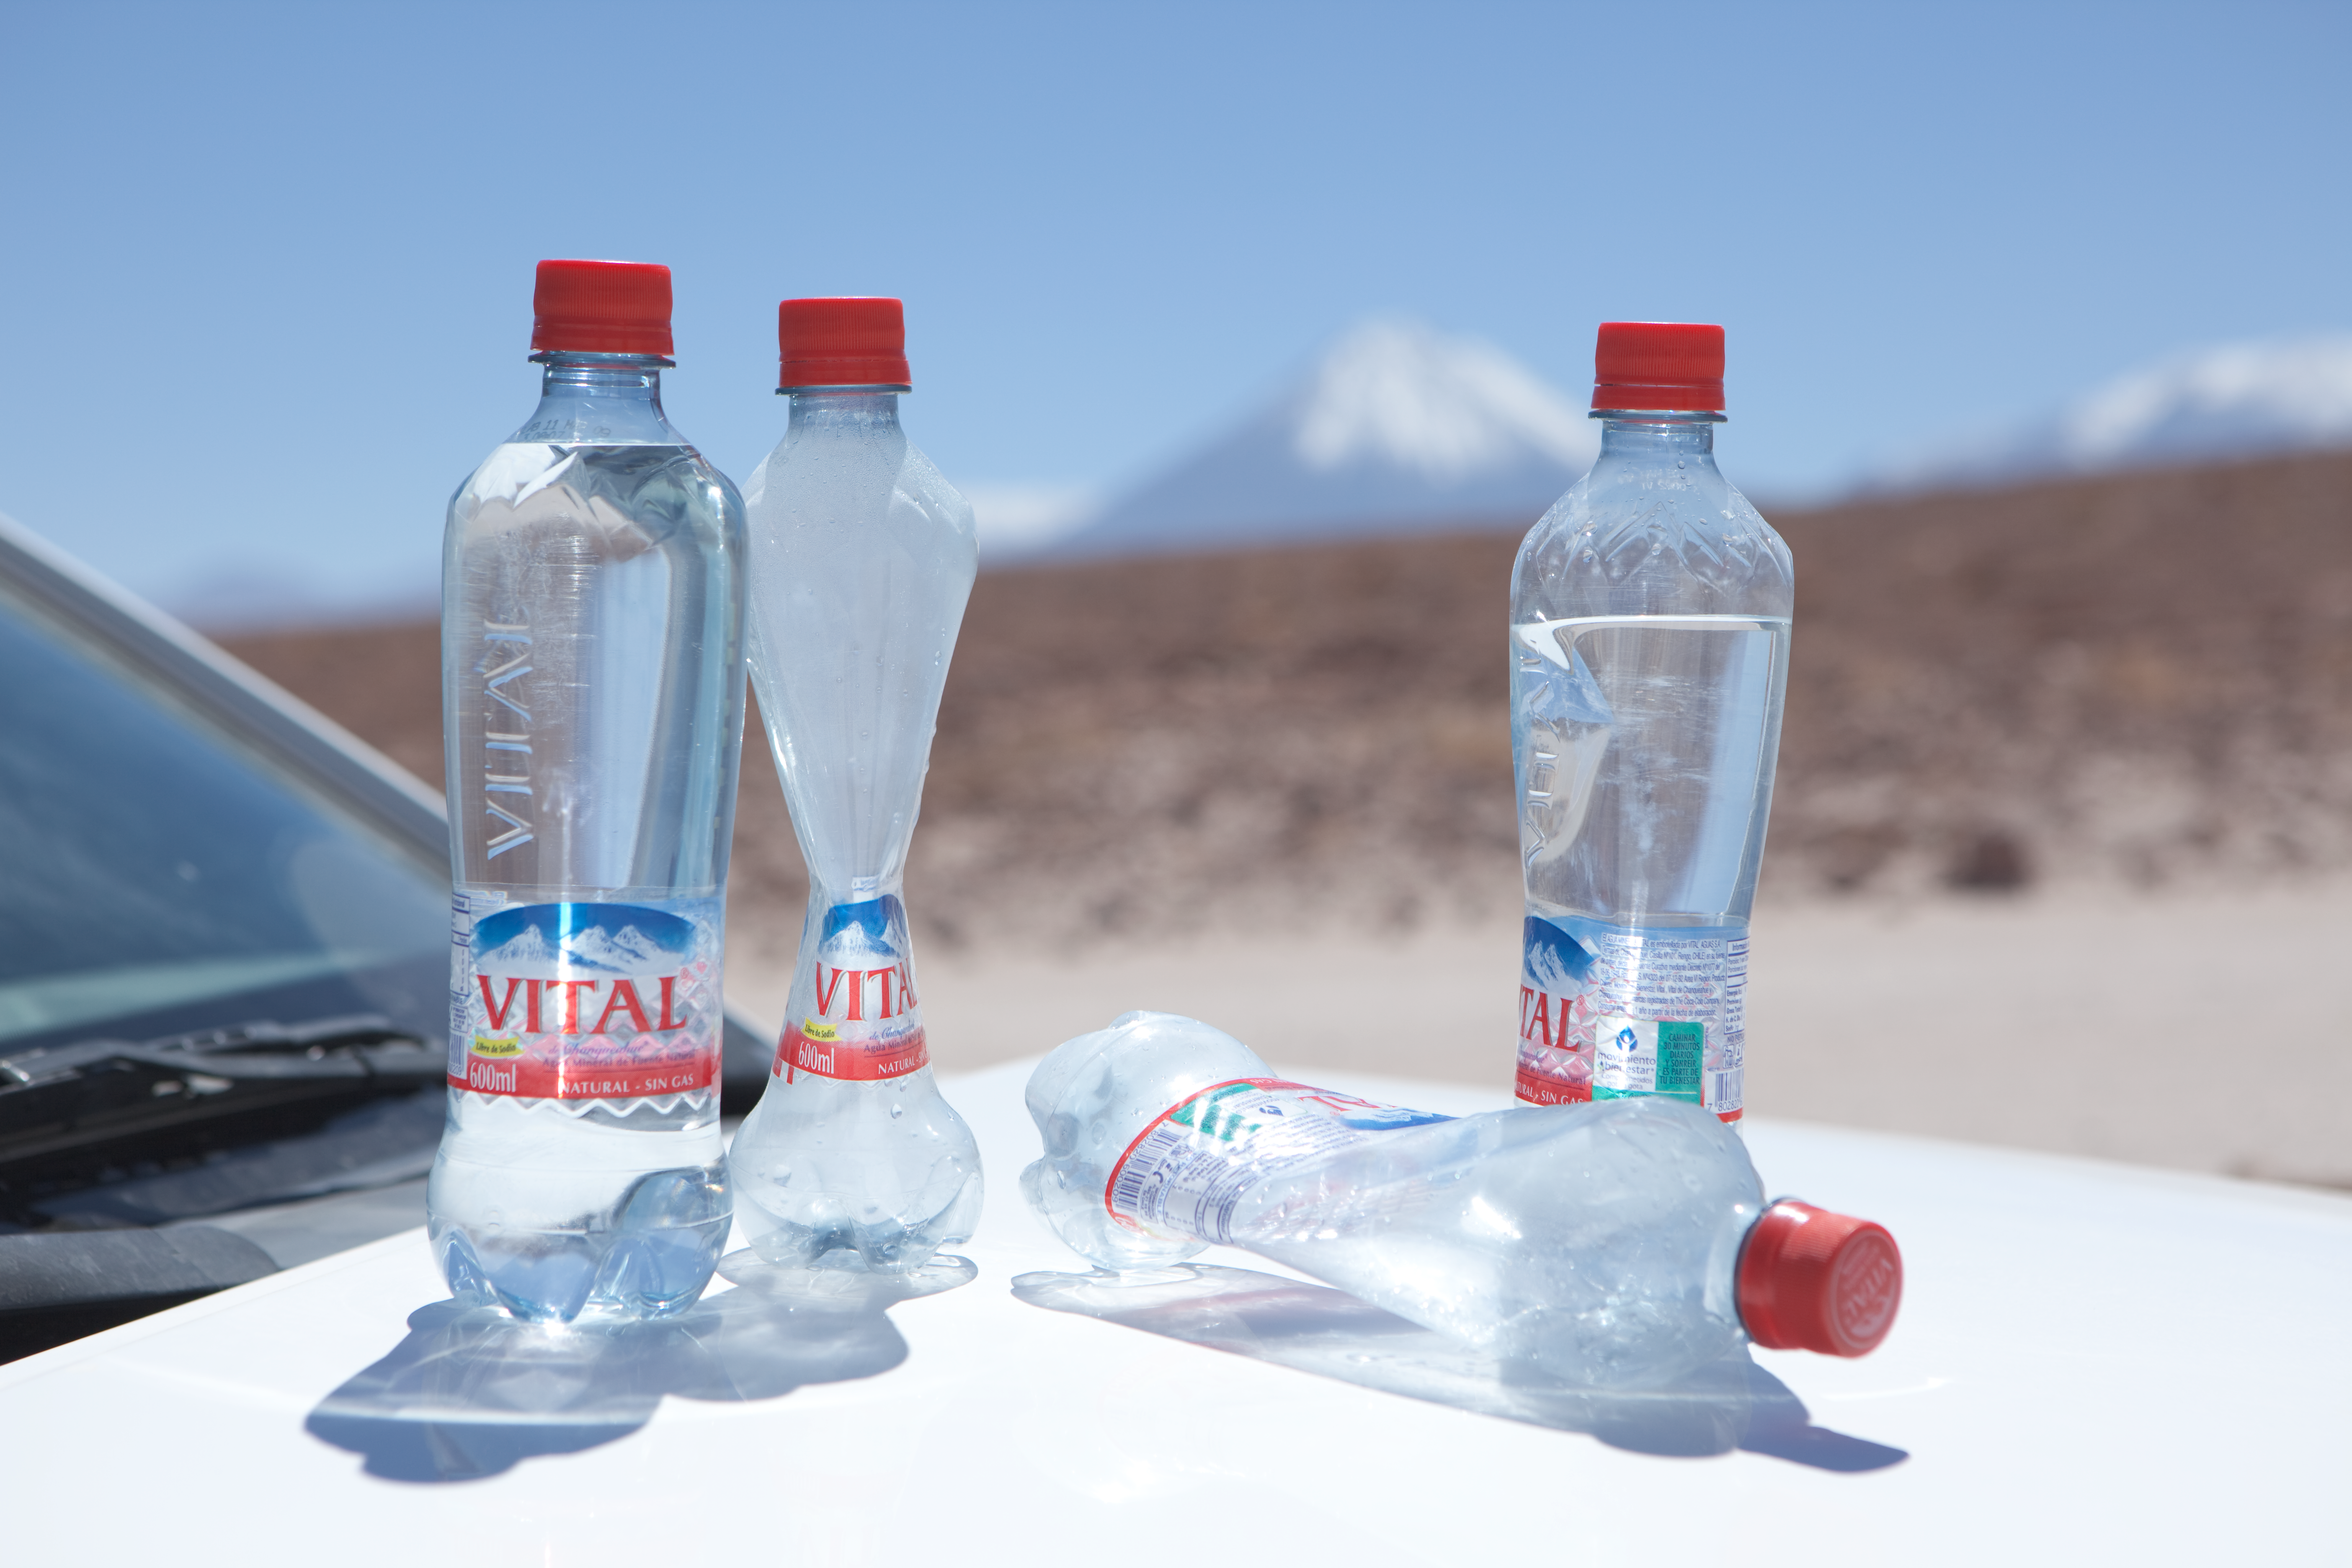

Low atmospheric pressure at Chajnantor

Crushed bottles due to low atmospheric pressure at high-altitude. The empty bottles were sealed at the 5000 m Array Operations Site (AOS) and brought down to the 2900 m Operations Support Facility (OSF). Photo taken in March 2009.

Credit: ALMA (ESO/NAOJ/NRAO)